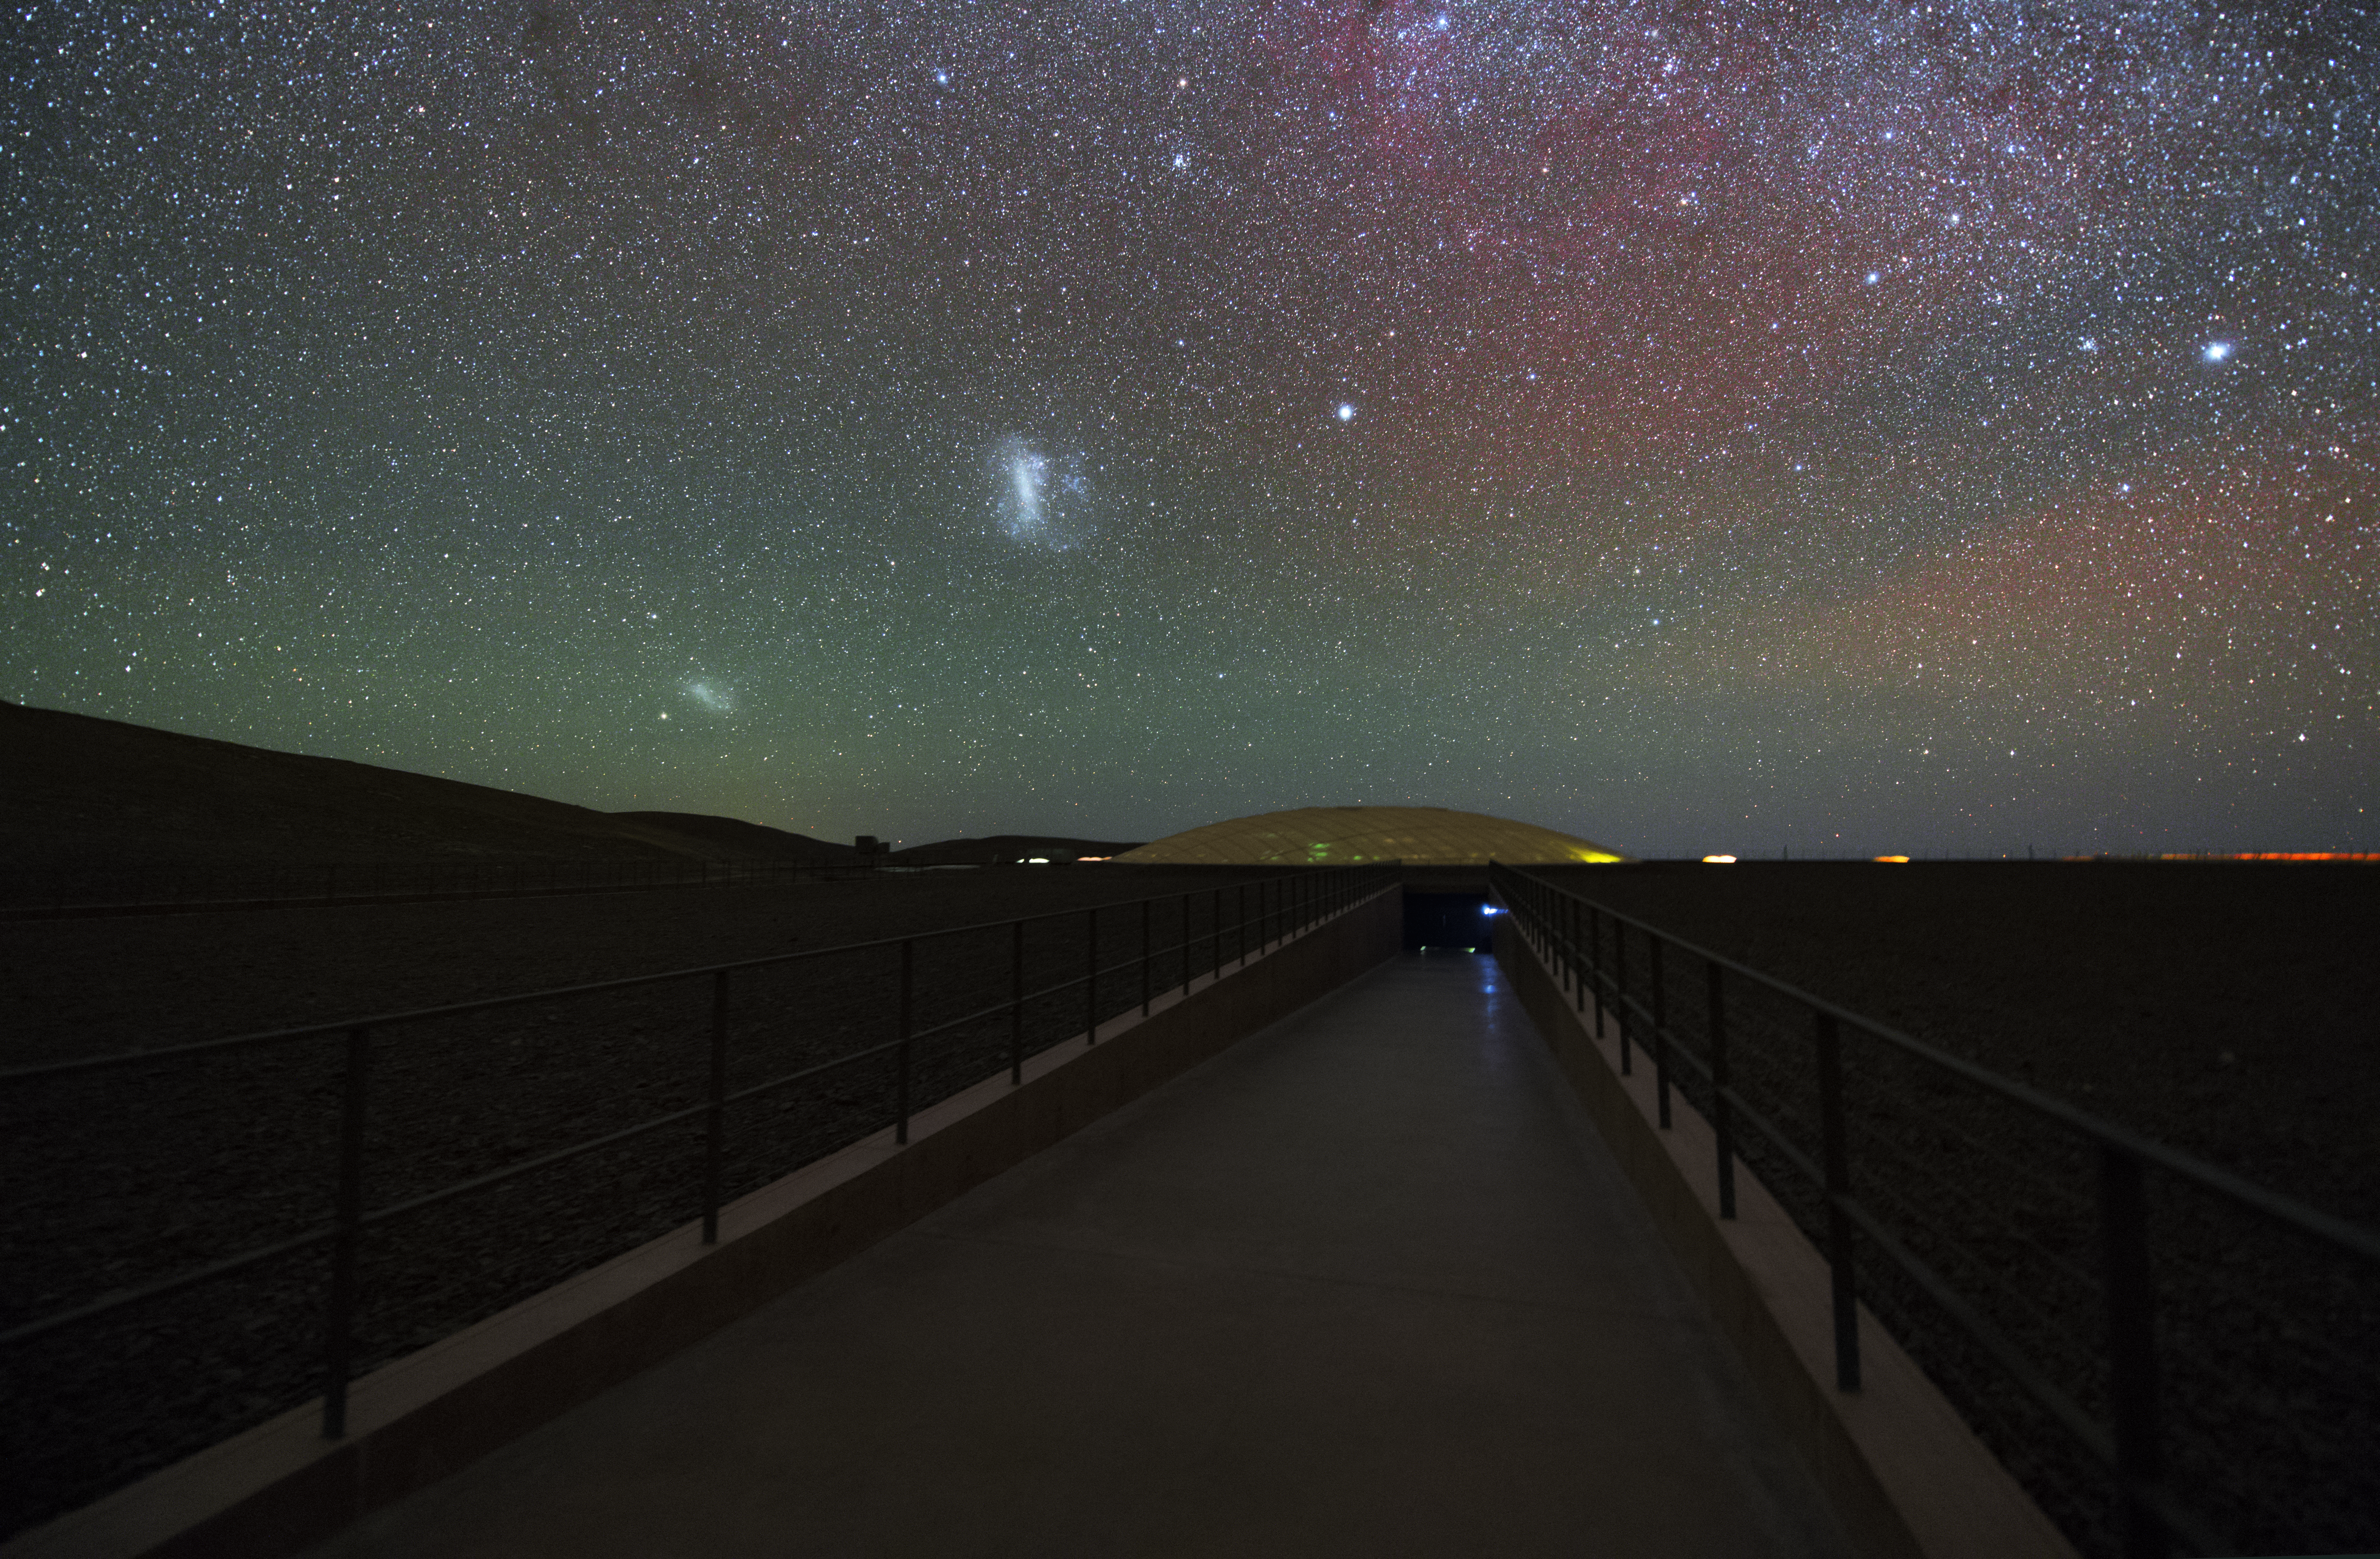

Magellanic Clouds at Paranal

The Large and the Small Magellanic Clouds, dwarf galaxies which are neighbours to the Milky Way, are visible above the glass dome of the Residencia Hotel.

Credit: Y. Beletsky (LCO)/ESO